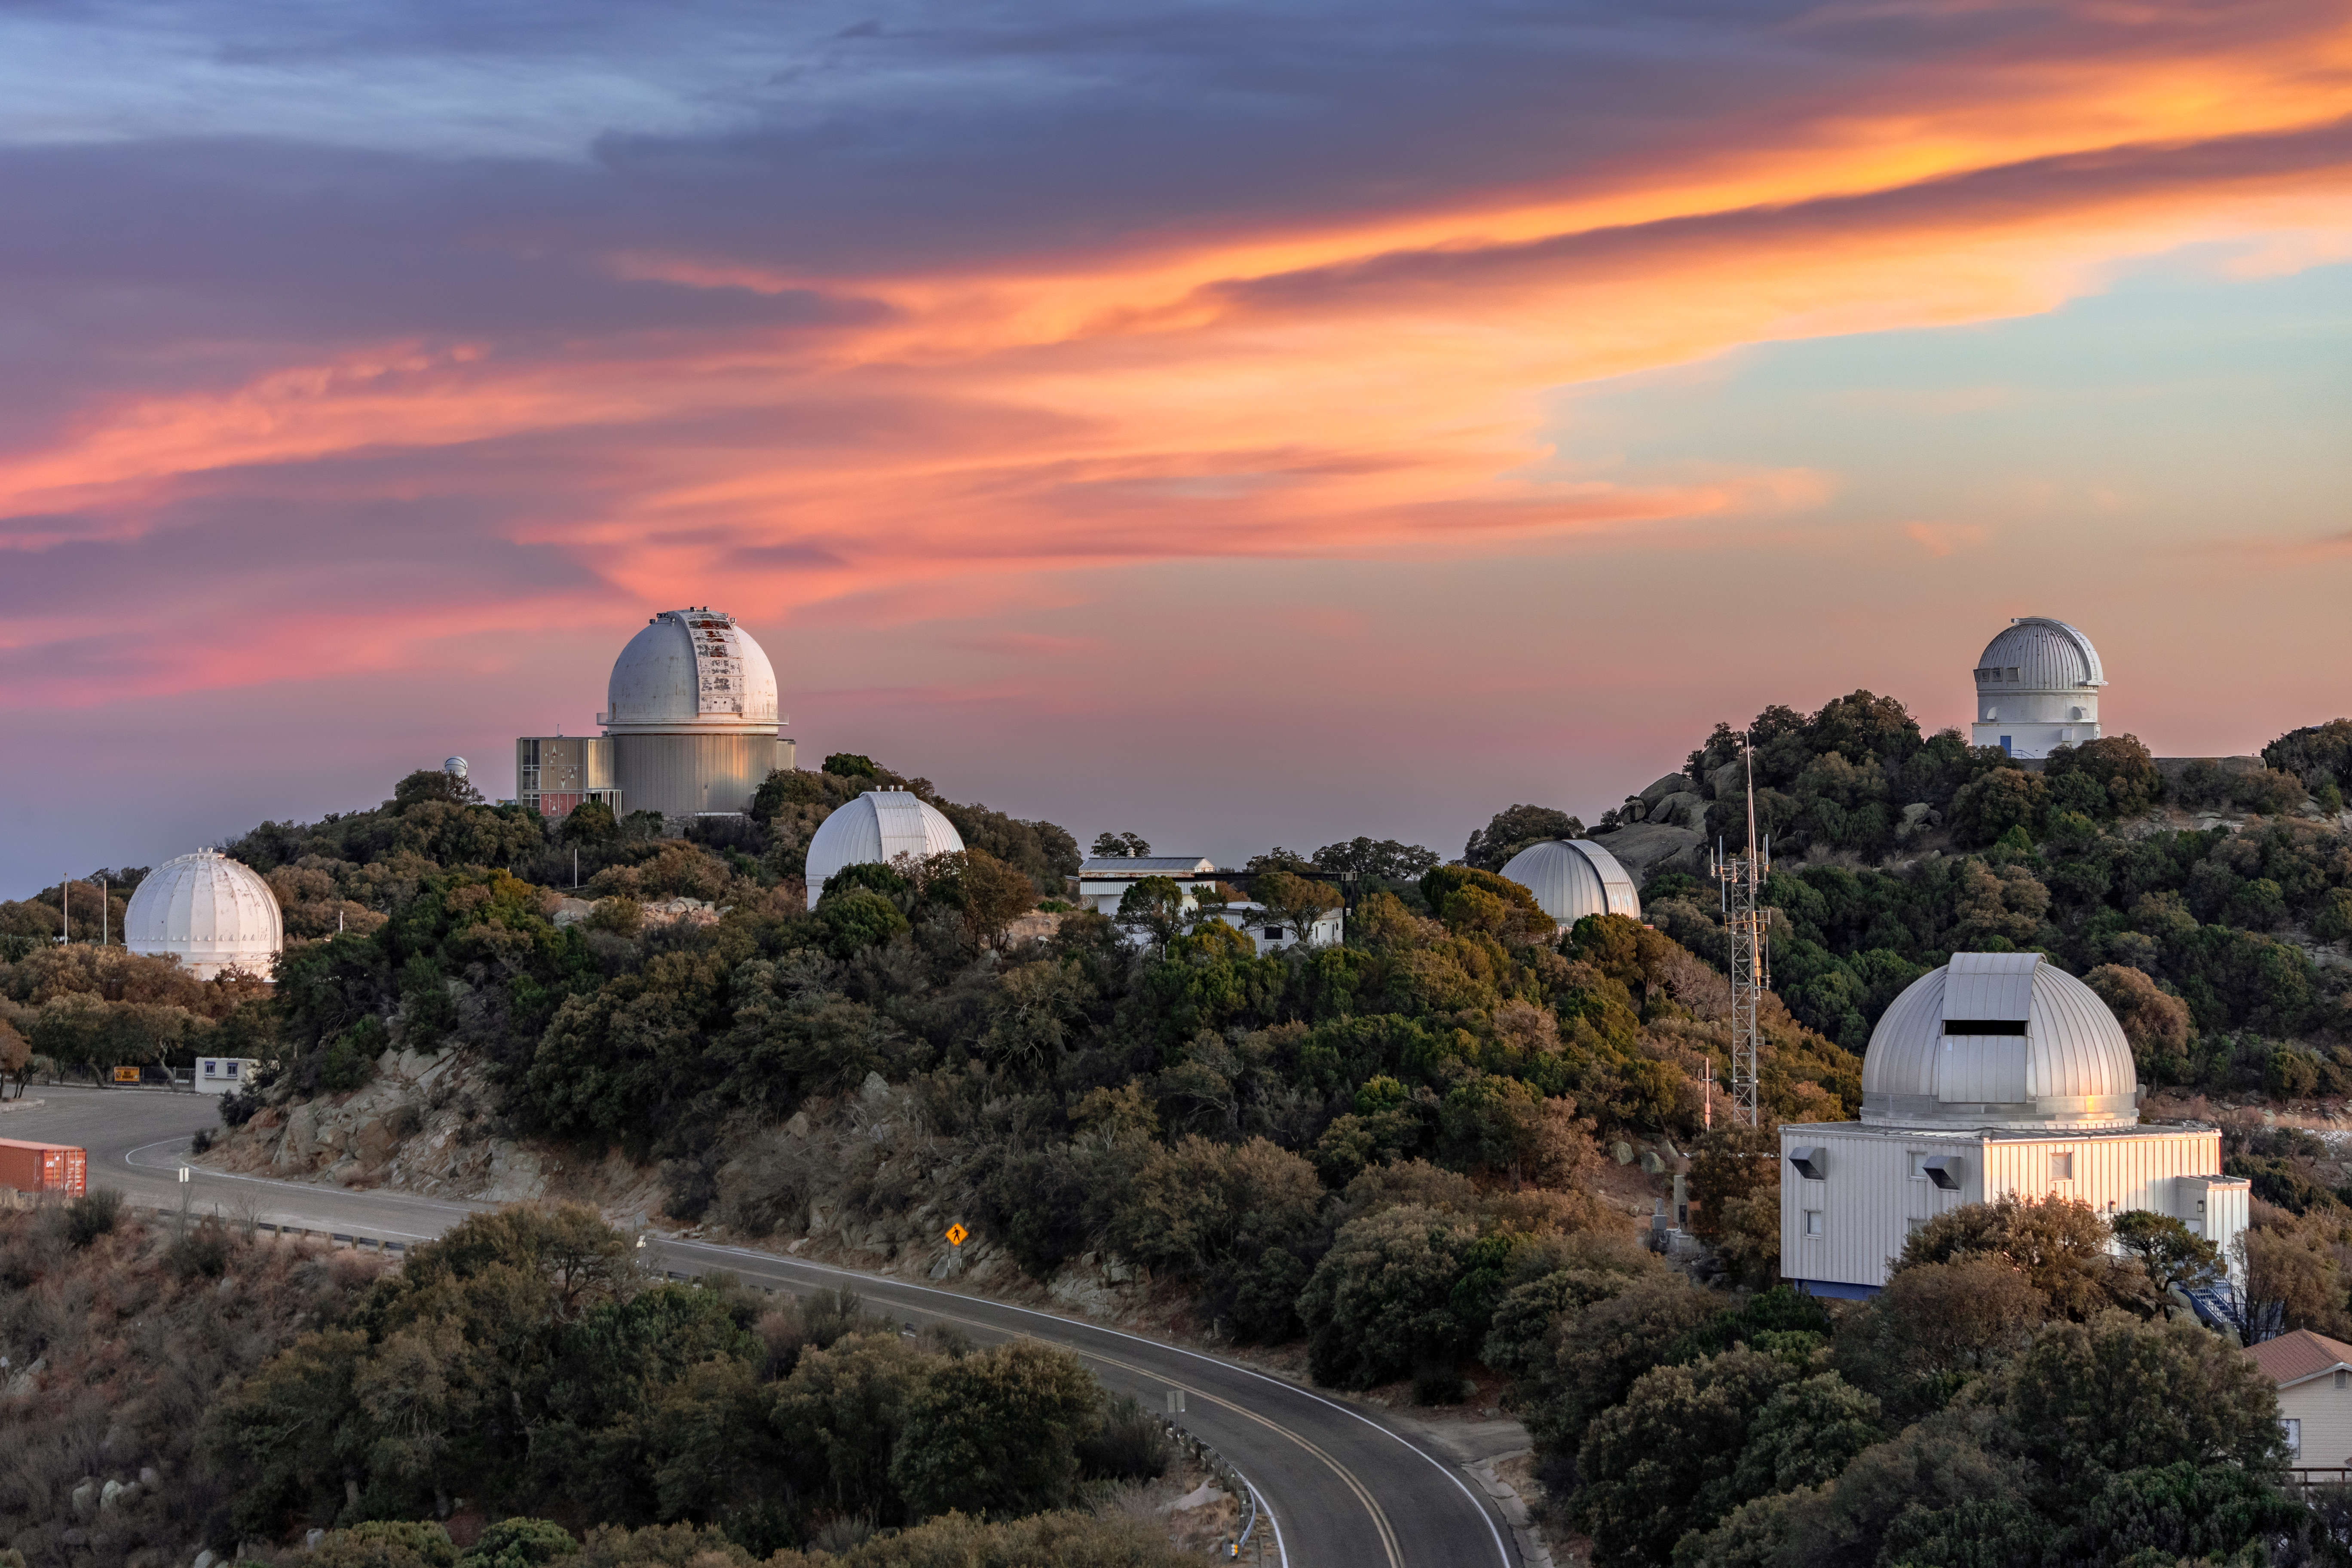

A Breeze of Color

As the Sun sets and its light scatters through Earth’s atmosphere, the Arizona sky glows in wondrous shades of vivid color. Kitt Peak National Observatory (KPNO), a Program of NSF NOIRLab, is the perfect location to enjoy these spectacular sunsets. Arid deserts, like the Arizona-Sonoran Desert where KPNO is located, display a clearer array of colors than areas where rain and humid weather are almost daily features. When heavy particles are present in the atmosphere, like water vapor, they absorb some of the sunlight and desaturate the colors. Through dry desert air, however, sunlight can pass unobstructed as it reaches our eyes. These natural conditions are helped by the clean air and low air pollution that are due to Arizona’s sparse population. For astronomers, the torrid, cleaner air enhances their ability to capture sharper data of the visible sky once the dark sets in.

This photo was taken as part of the recent NOIRLab 2022 Photo Expedition to all the NOIRLab sites.

Credit: KPNO/NOIRLab/NSF/AURA/T. Slovinský